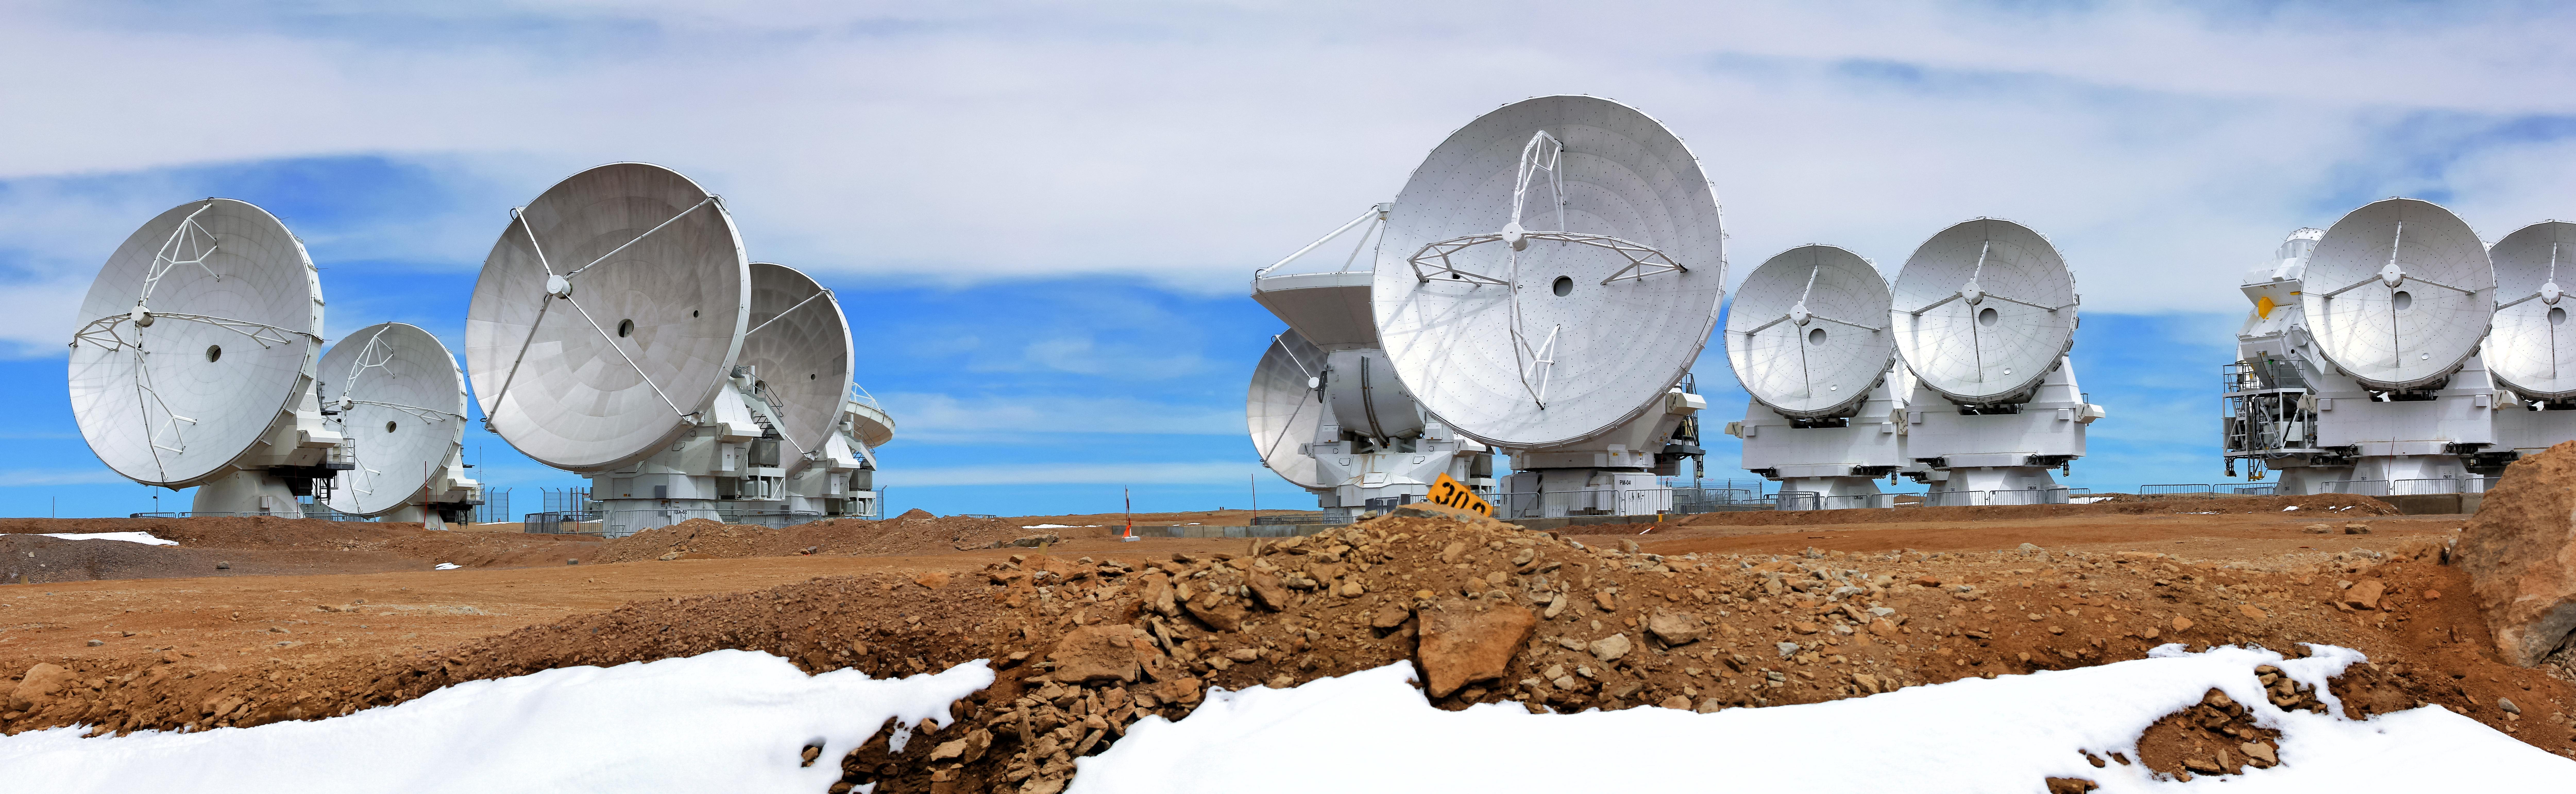

ALMA antennas

The 12-metre dishes of these ALMA radio telescopes appear to tower over the rugged, desert terrain of the Chajnantor Plateau in this shot captured 5000 metres above sea level, high in the Andes. The ALMA site, some 50 kilometres east of San Pedro de Atacama in northern Chile, is in one of the driest places on Earth.

Credit: D. Schreiner and S. Degezelle/ESO